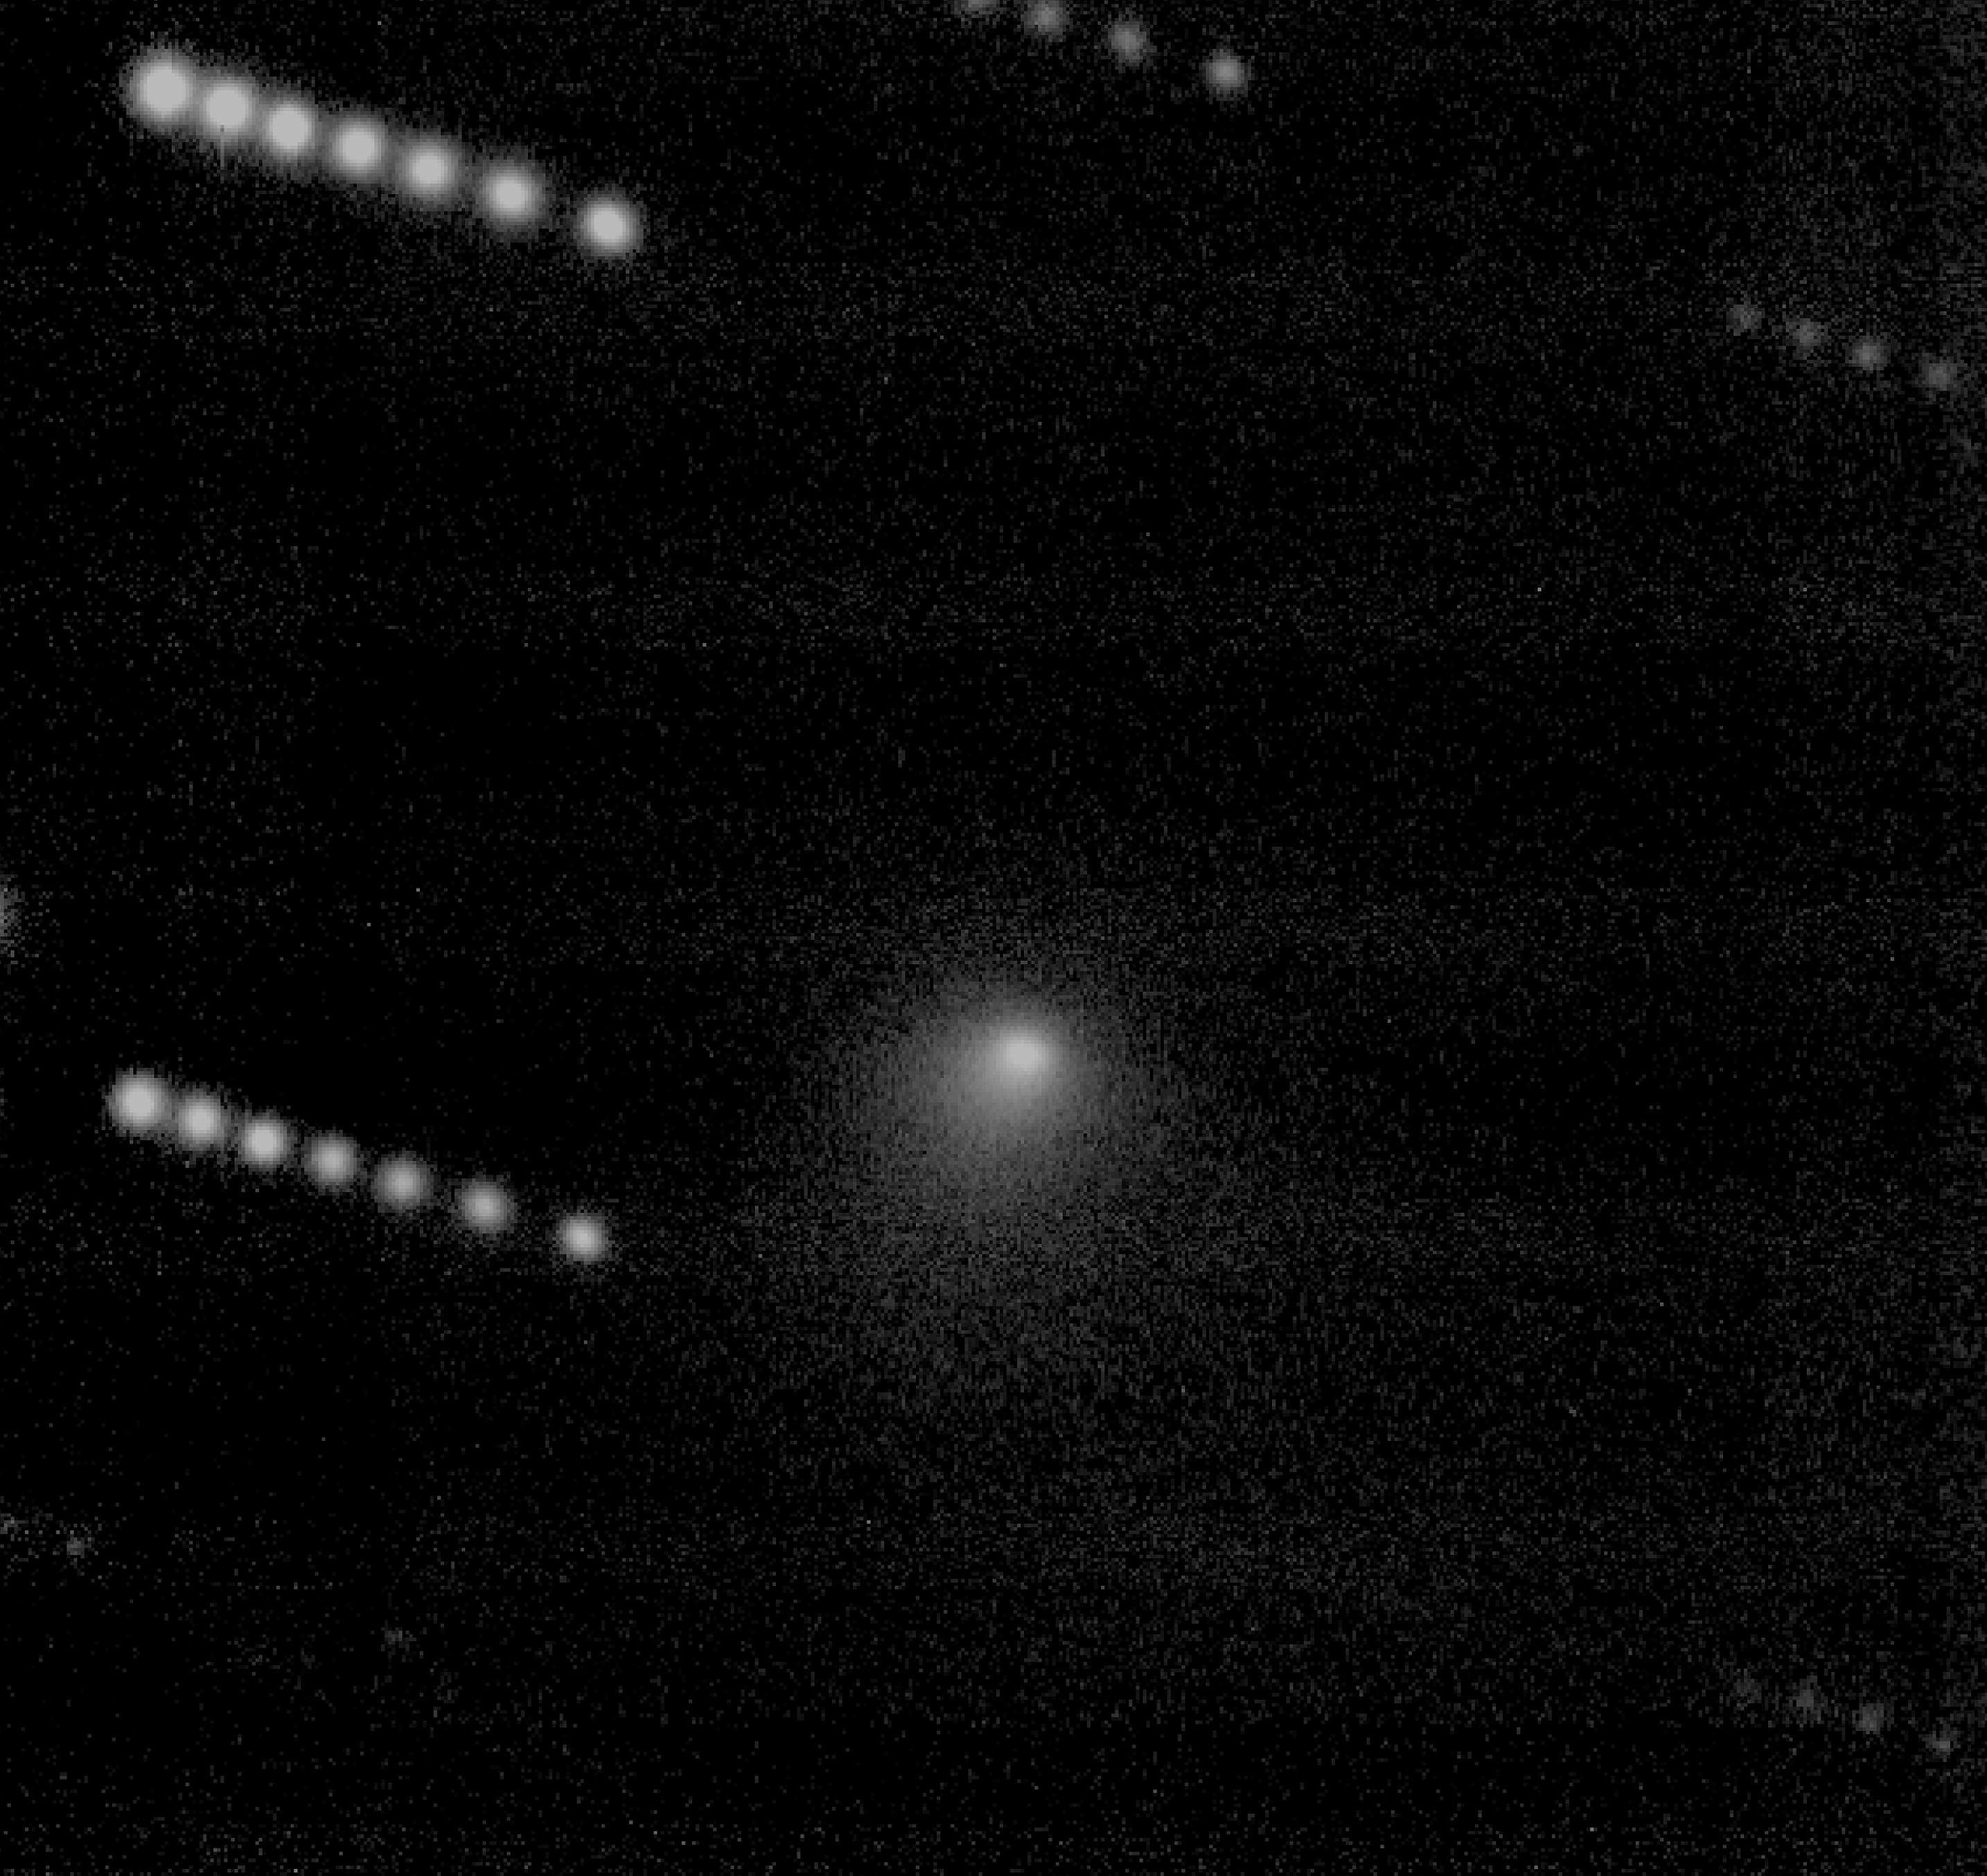

VLT quick views of spacecraft targets

The first picture (ESO Press Photo eso9835a) is a composite of seven 2-minute exposures of Comet Wild 2, obtained through a red filter with the VLT Test Camera in the early morning of July 25, 1998. The observations were made during rather windy conditions, about 15 m/sec, whereby substantial, variable pressure was exerted on the upper part of the telescope structure. Still, the guiding worked very well and the resulting image shows the fine structure of the comet's "coma" of dust that has been released from the two-kilometre "dirty snowball" nucleus. In this combined image, the stars in the field are seen seven times each, reflecting the motion of the comet in the sky.

This is a combination of seven 2-min R (red) exposures with the VLT Test Camera on July 25, 1998. The individual frames were flat-fielded, shifted in order to centre the comet and then combined. The field shown measures 1.3 x 1.3 arcmin. North is up; East is to the left.

Credit: ESO